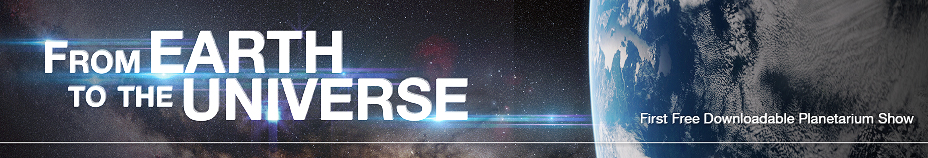

"From Earth to the Universe" banner

This the banner for ESO’s first in-house produced fulldome planetarium movie, From Earth to the Universe.

Credit: ESO